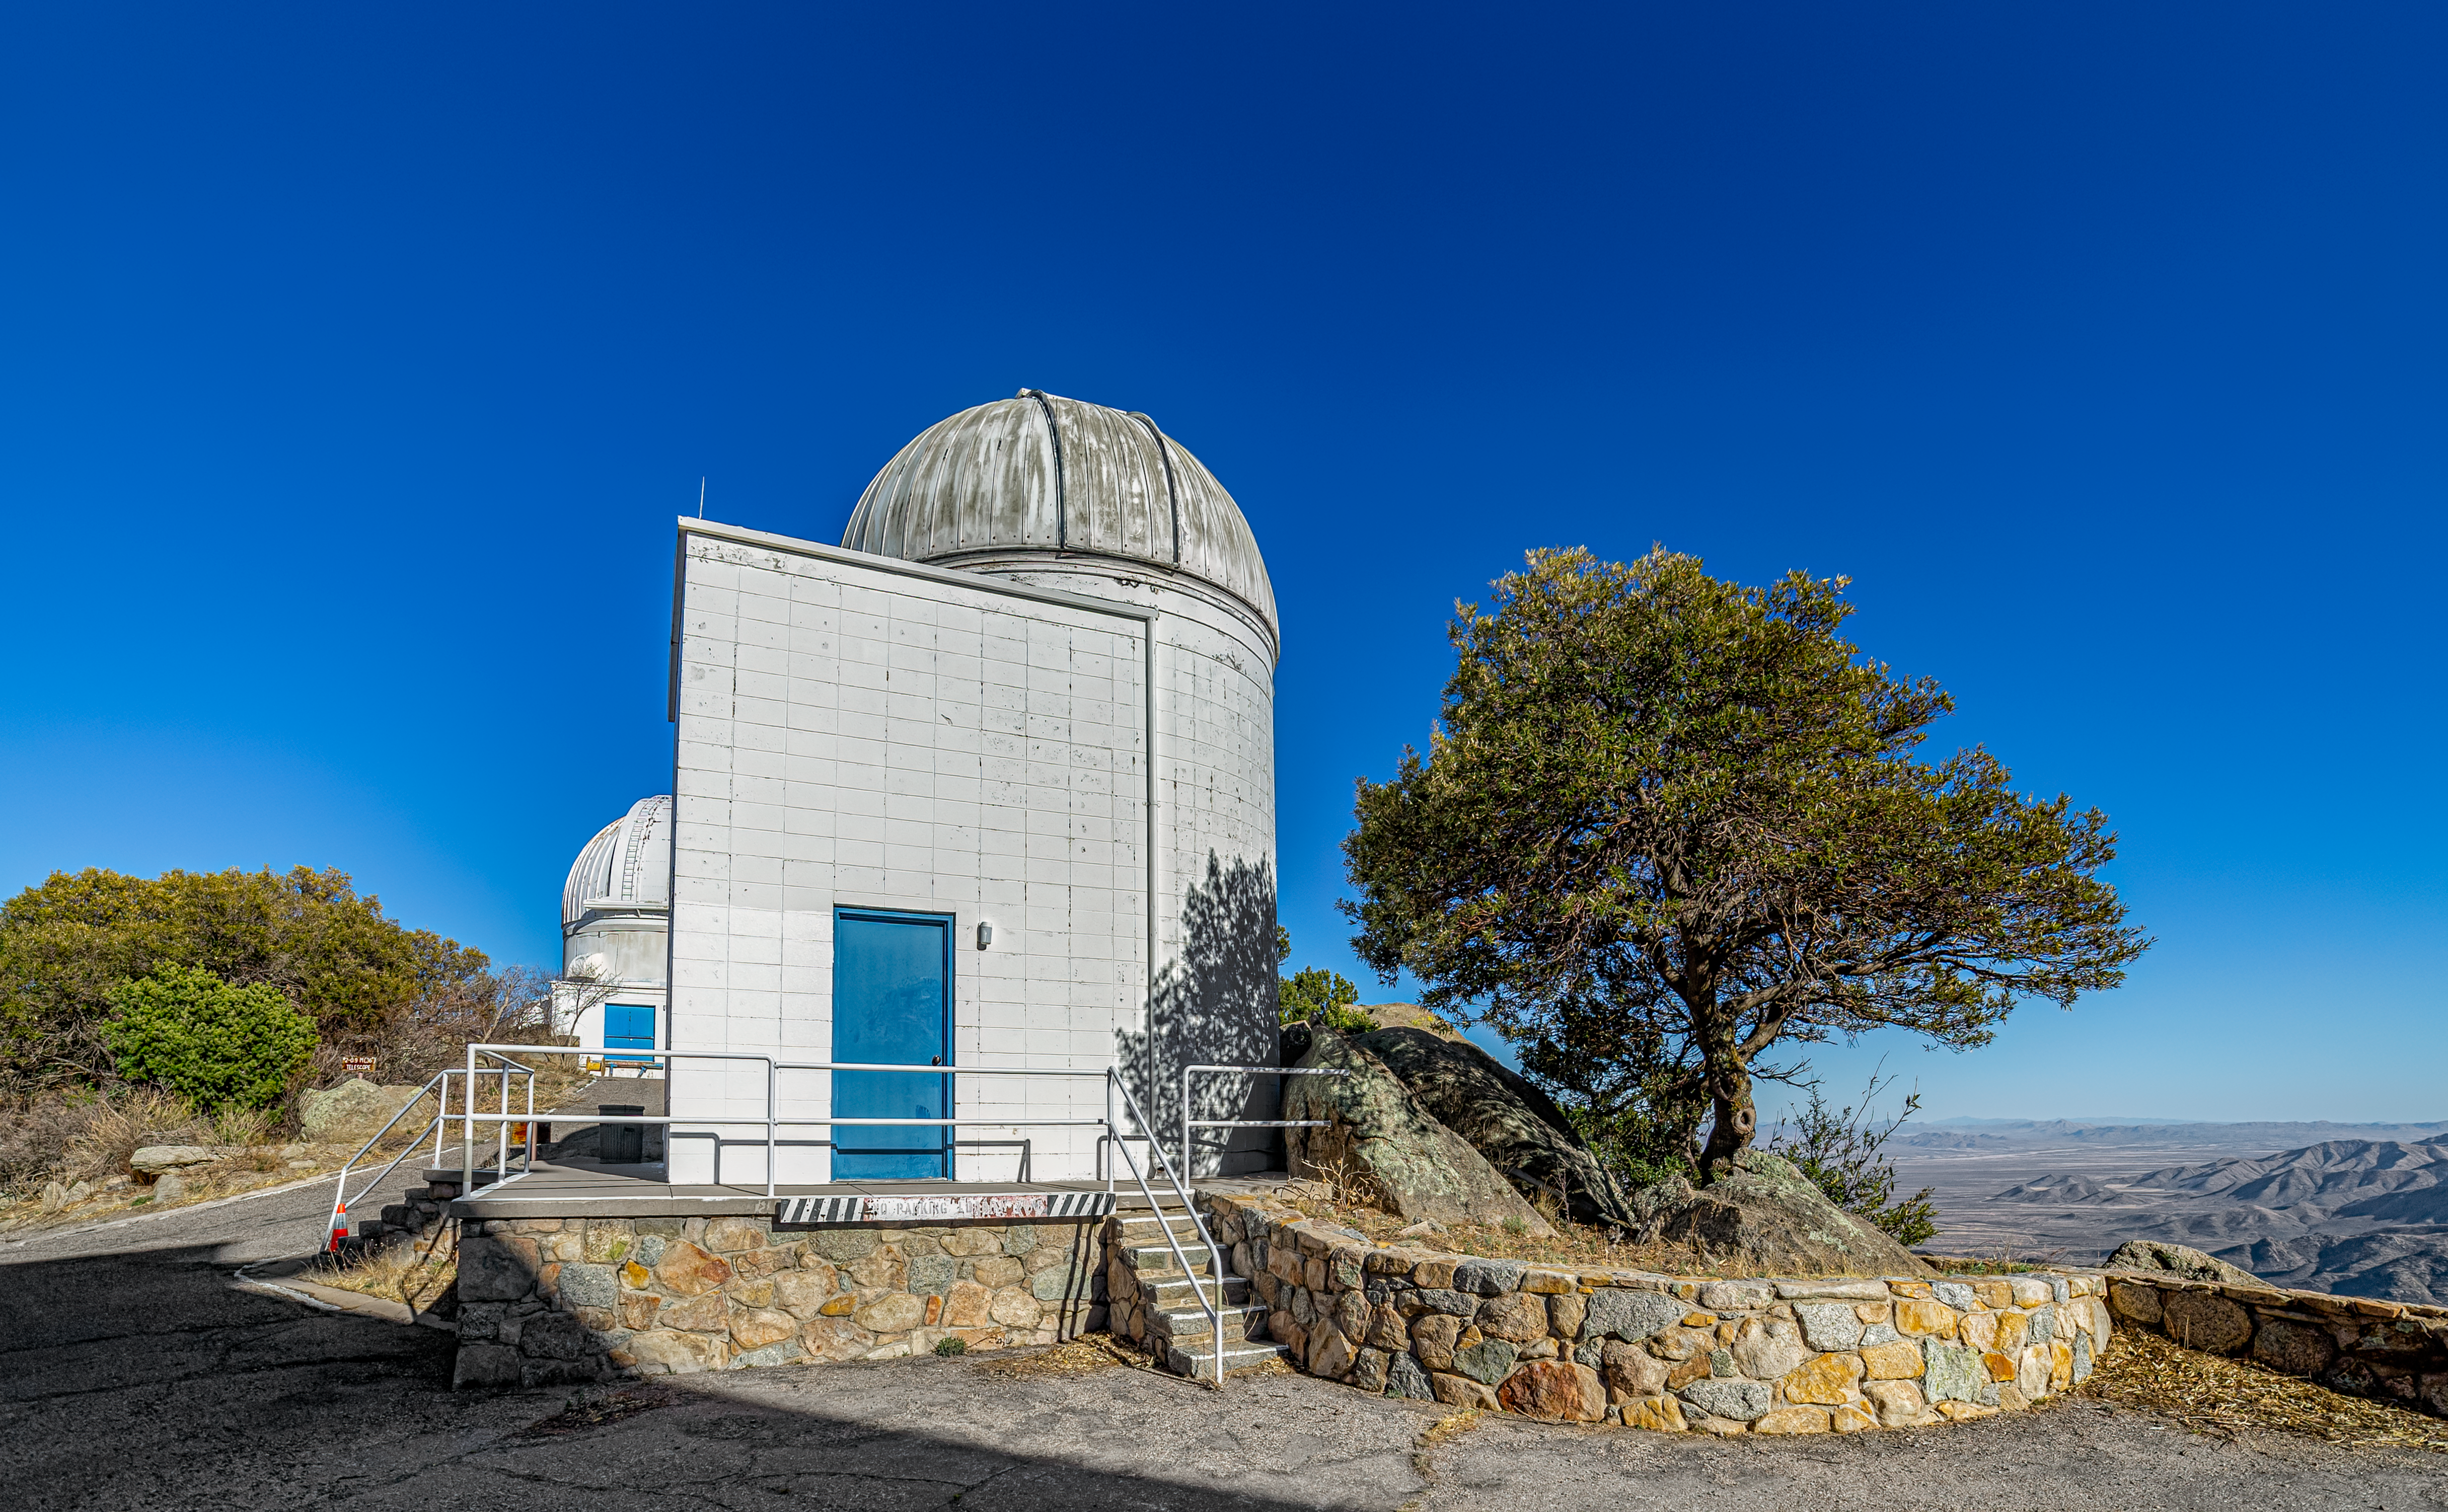

Visitor Center Levine 0.4-meter Telescope

The Visitor Center Levine 0.4-meter Telescope at NSF Kitt Peak National Observatory is dedicated to public night observing programs, astronomy workshops, and overnight telescope observing programs.

Credit: KPNO/NOIRLab/NSF/AURA/P. Horálek (Institute of Physics in Opava)